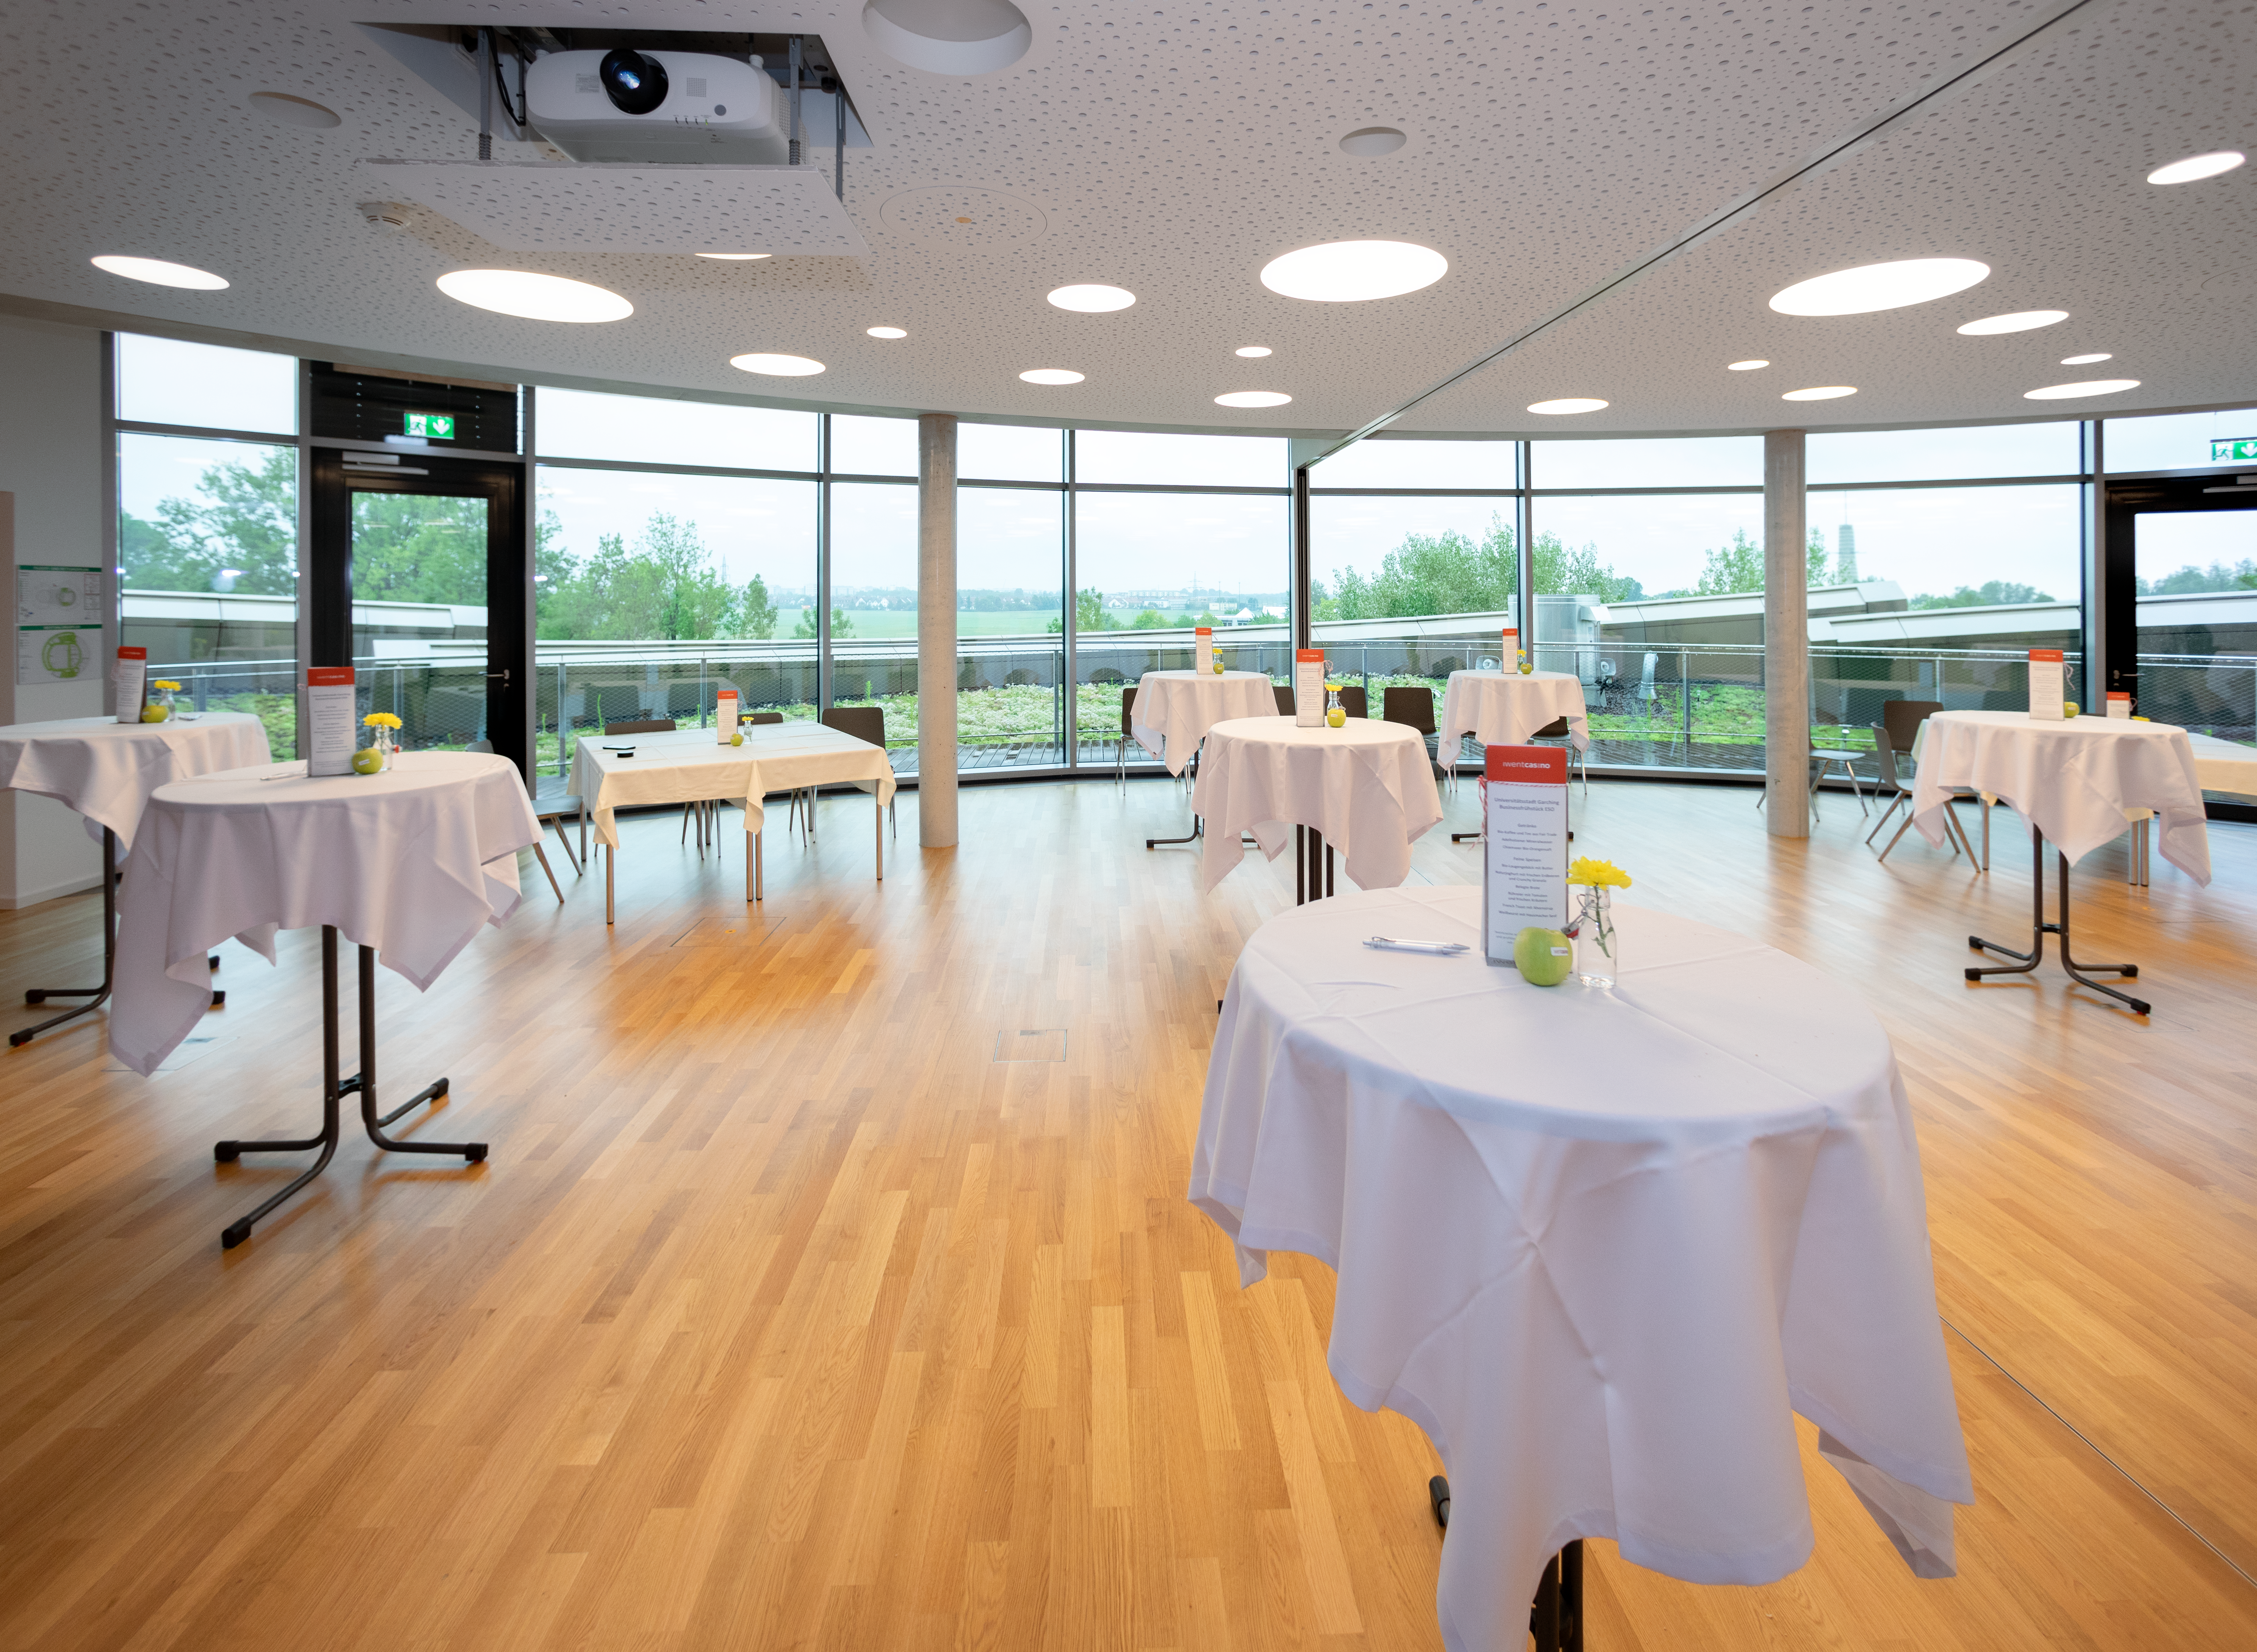

Business Frühstück

City University Garching enjoyed a business breakfast at the ESO Supernova Planetarium & Visitor Centre. The seminar rooms provides the perfect venue for such an event.

Credit: ESO